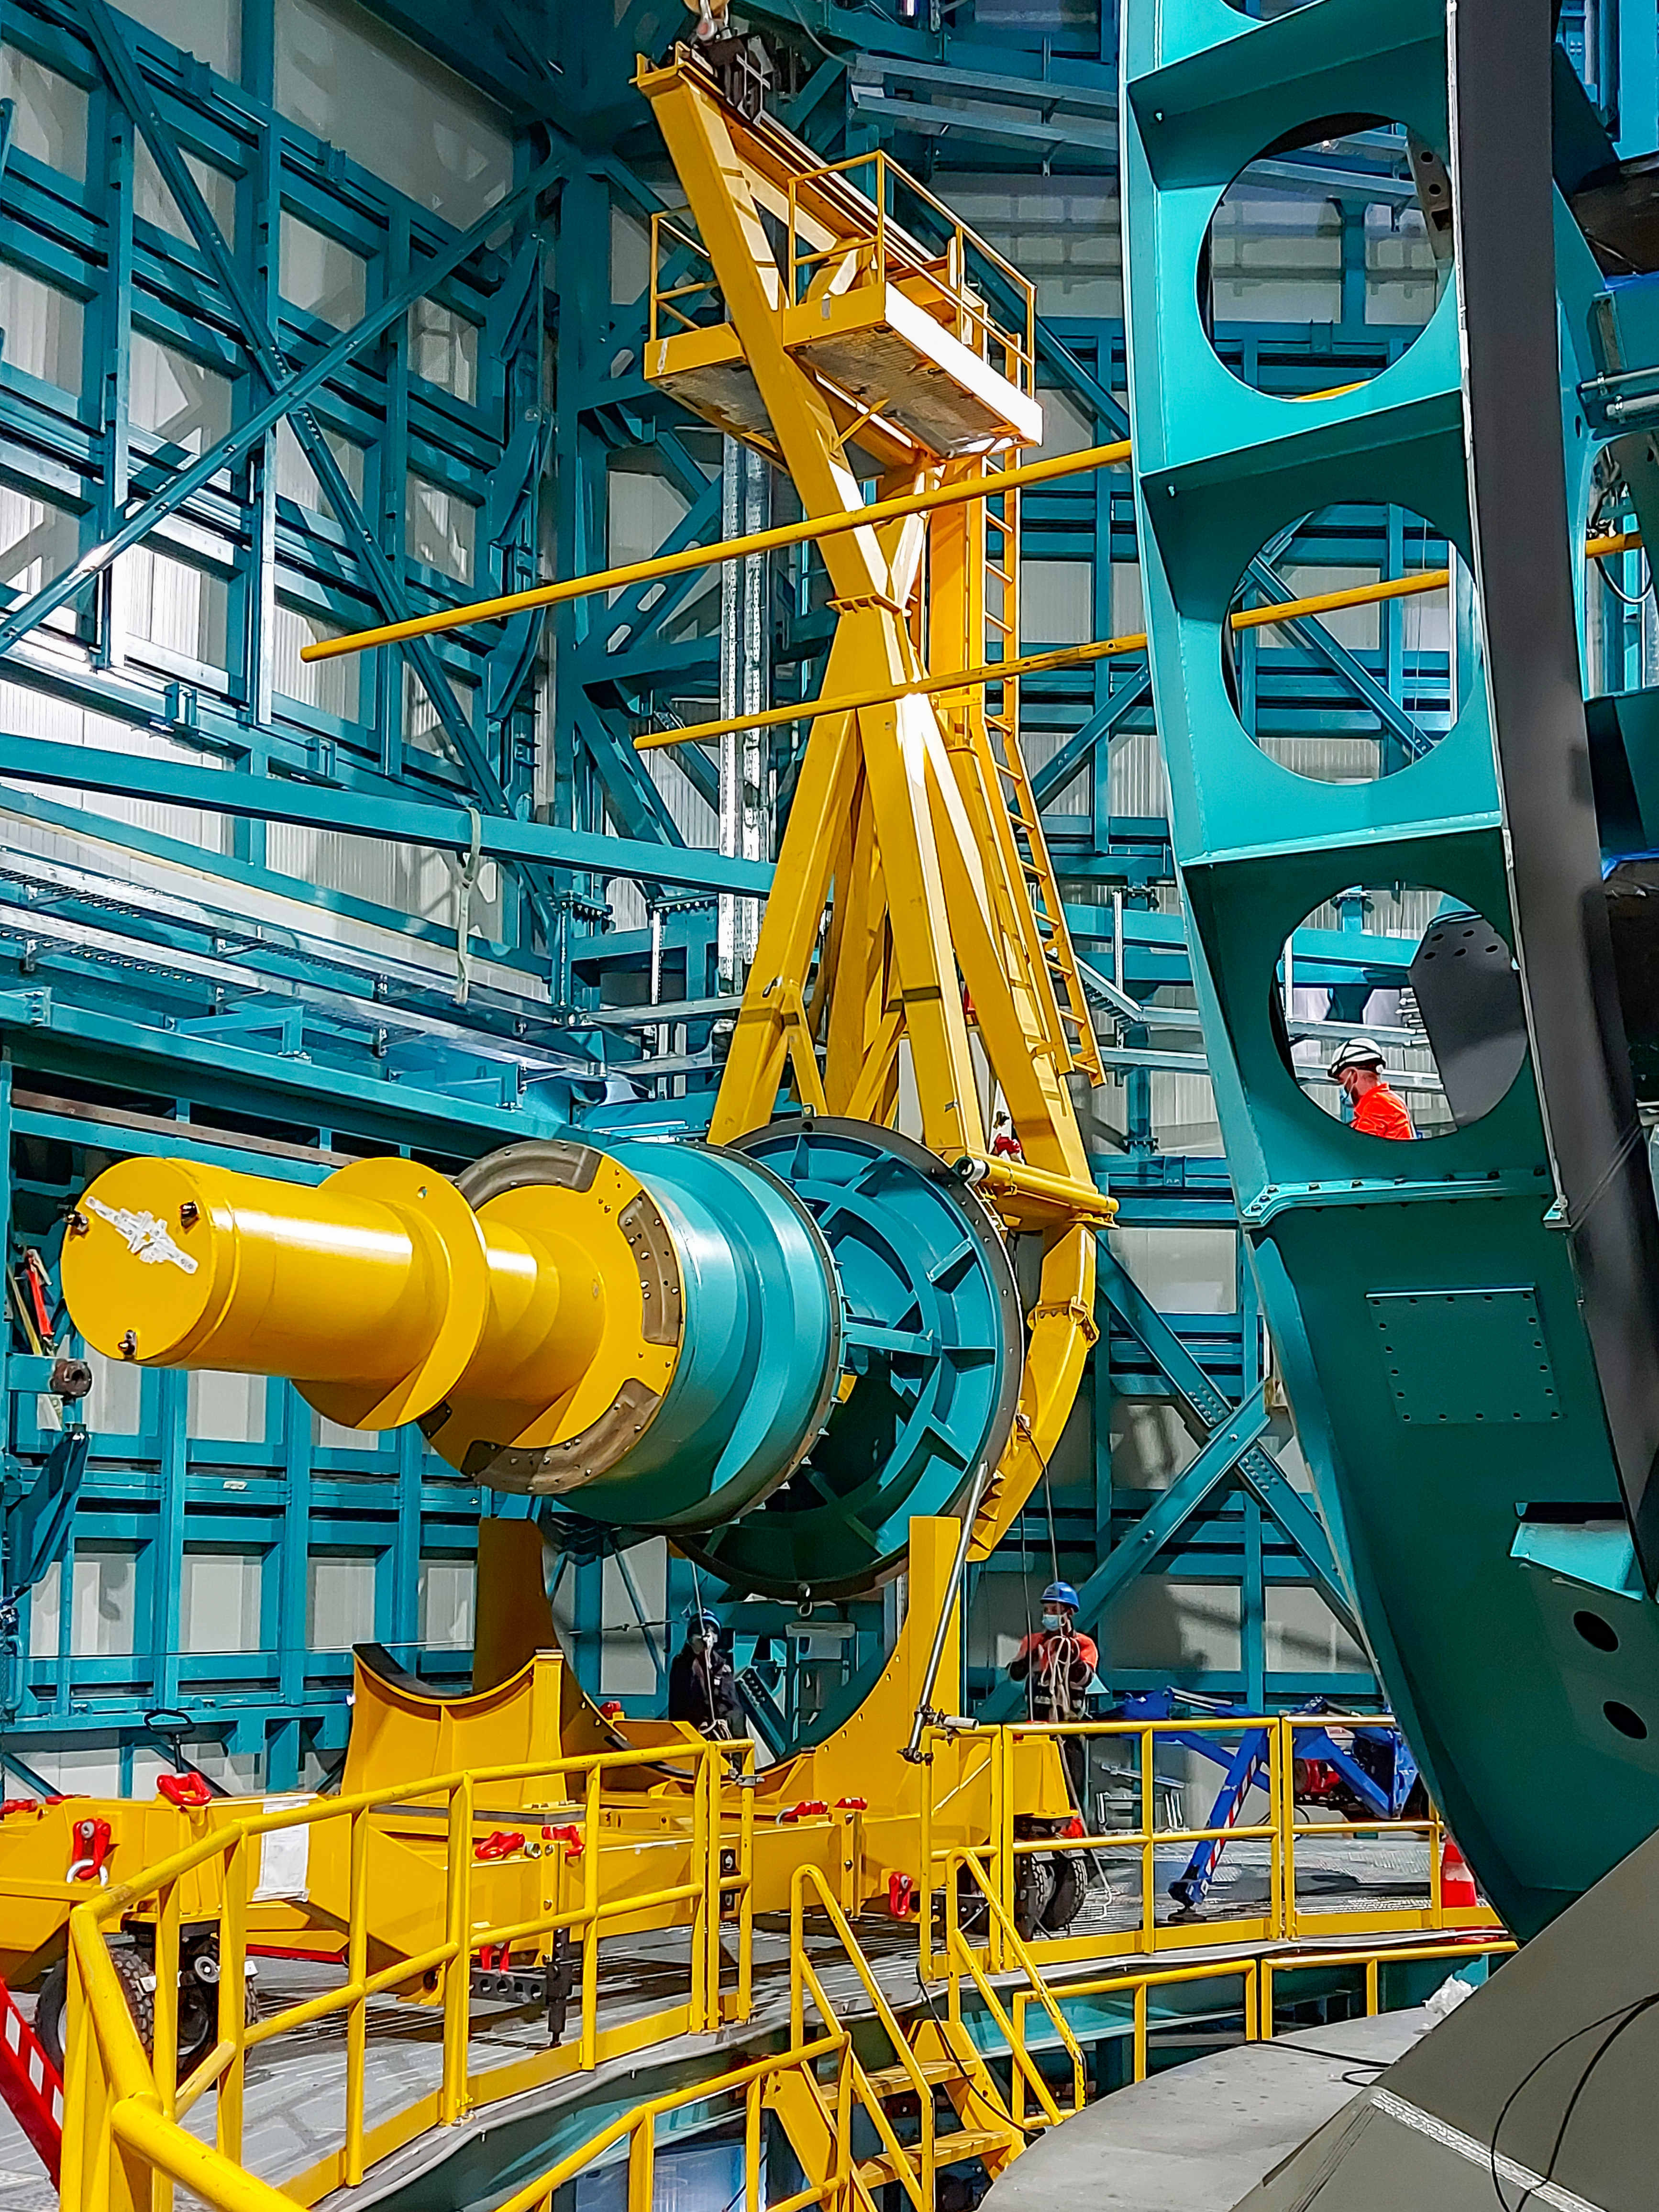

Practicing removing Rubin's camera

On November 23rd, 2021, the team on Cerro Pachón used the dome bridge crane and the camera lifting fixture to remove the camera surrogate mass from the Telescope Mount Assembly (TMA) and place it on the camera cart. The next day, they reversed the operation and inserted the camera surrogate mass back into the TMA. Although this procedure had been performed in the Asturfeito factory in 2018, this was the first time the exercise was done inside the observatory dome.

Credit: Vera C. Rubin Observatory/NOIRLAB/AURA/NSF/O. Nunez